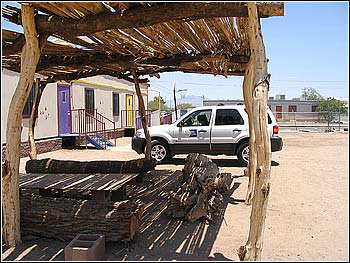

Hands-On Optics in Sells

Credit: NOIRLab